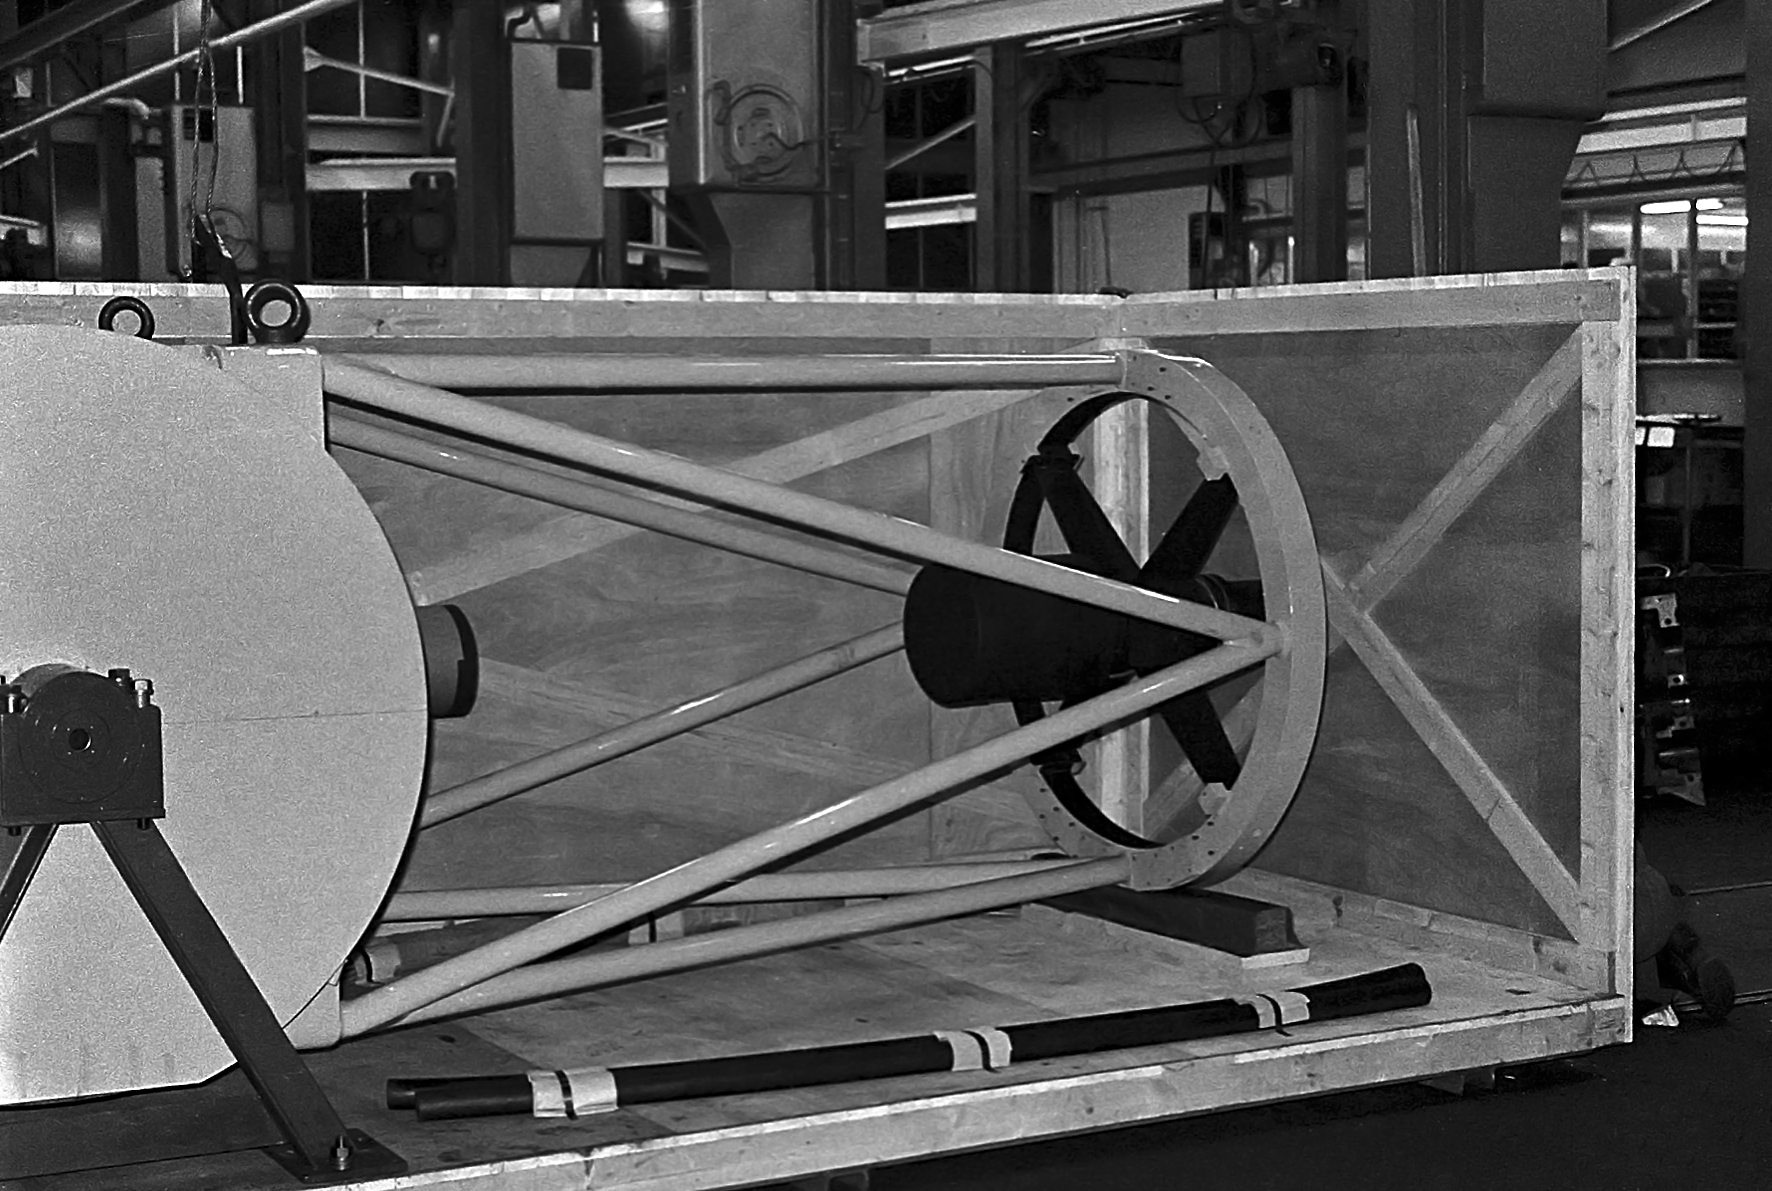

ESO 1-metre telescope

Black and white historical photograph.
At Rademakers factory, Rotterdam, The Netherlands.

Credit: ESO